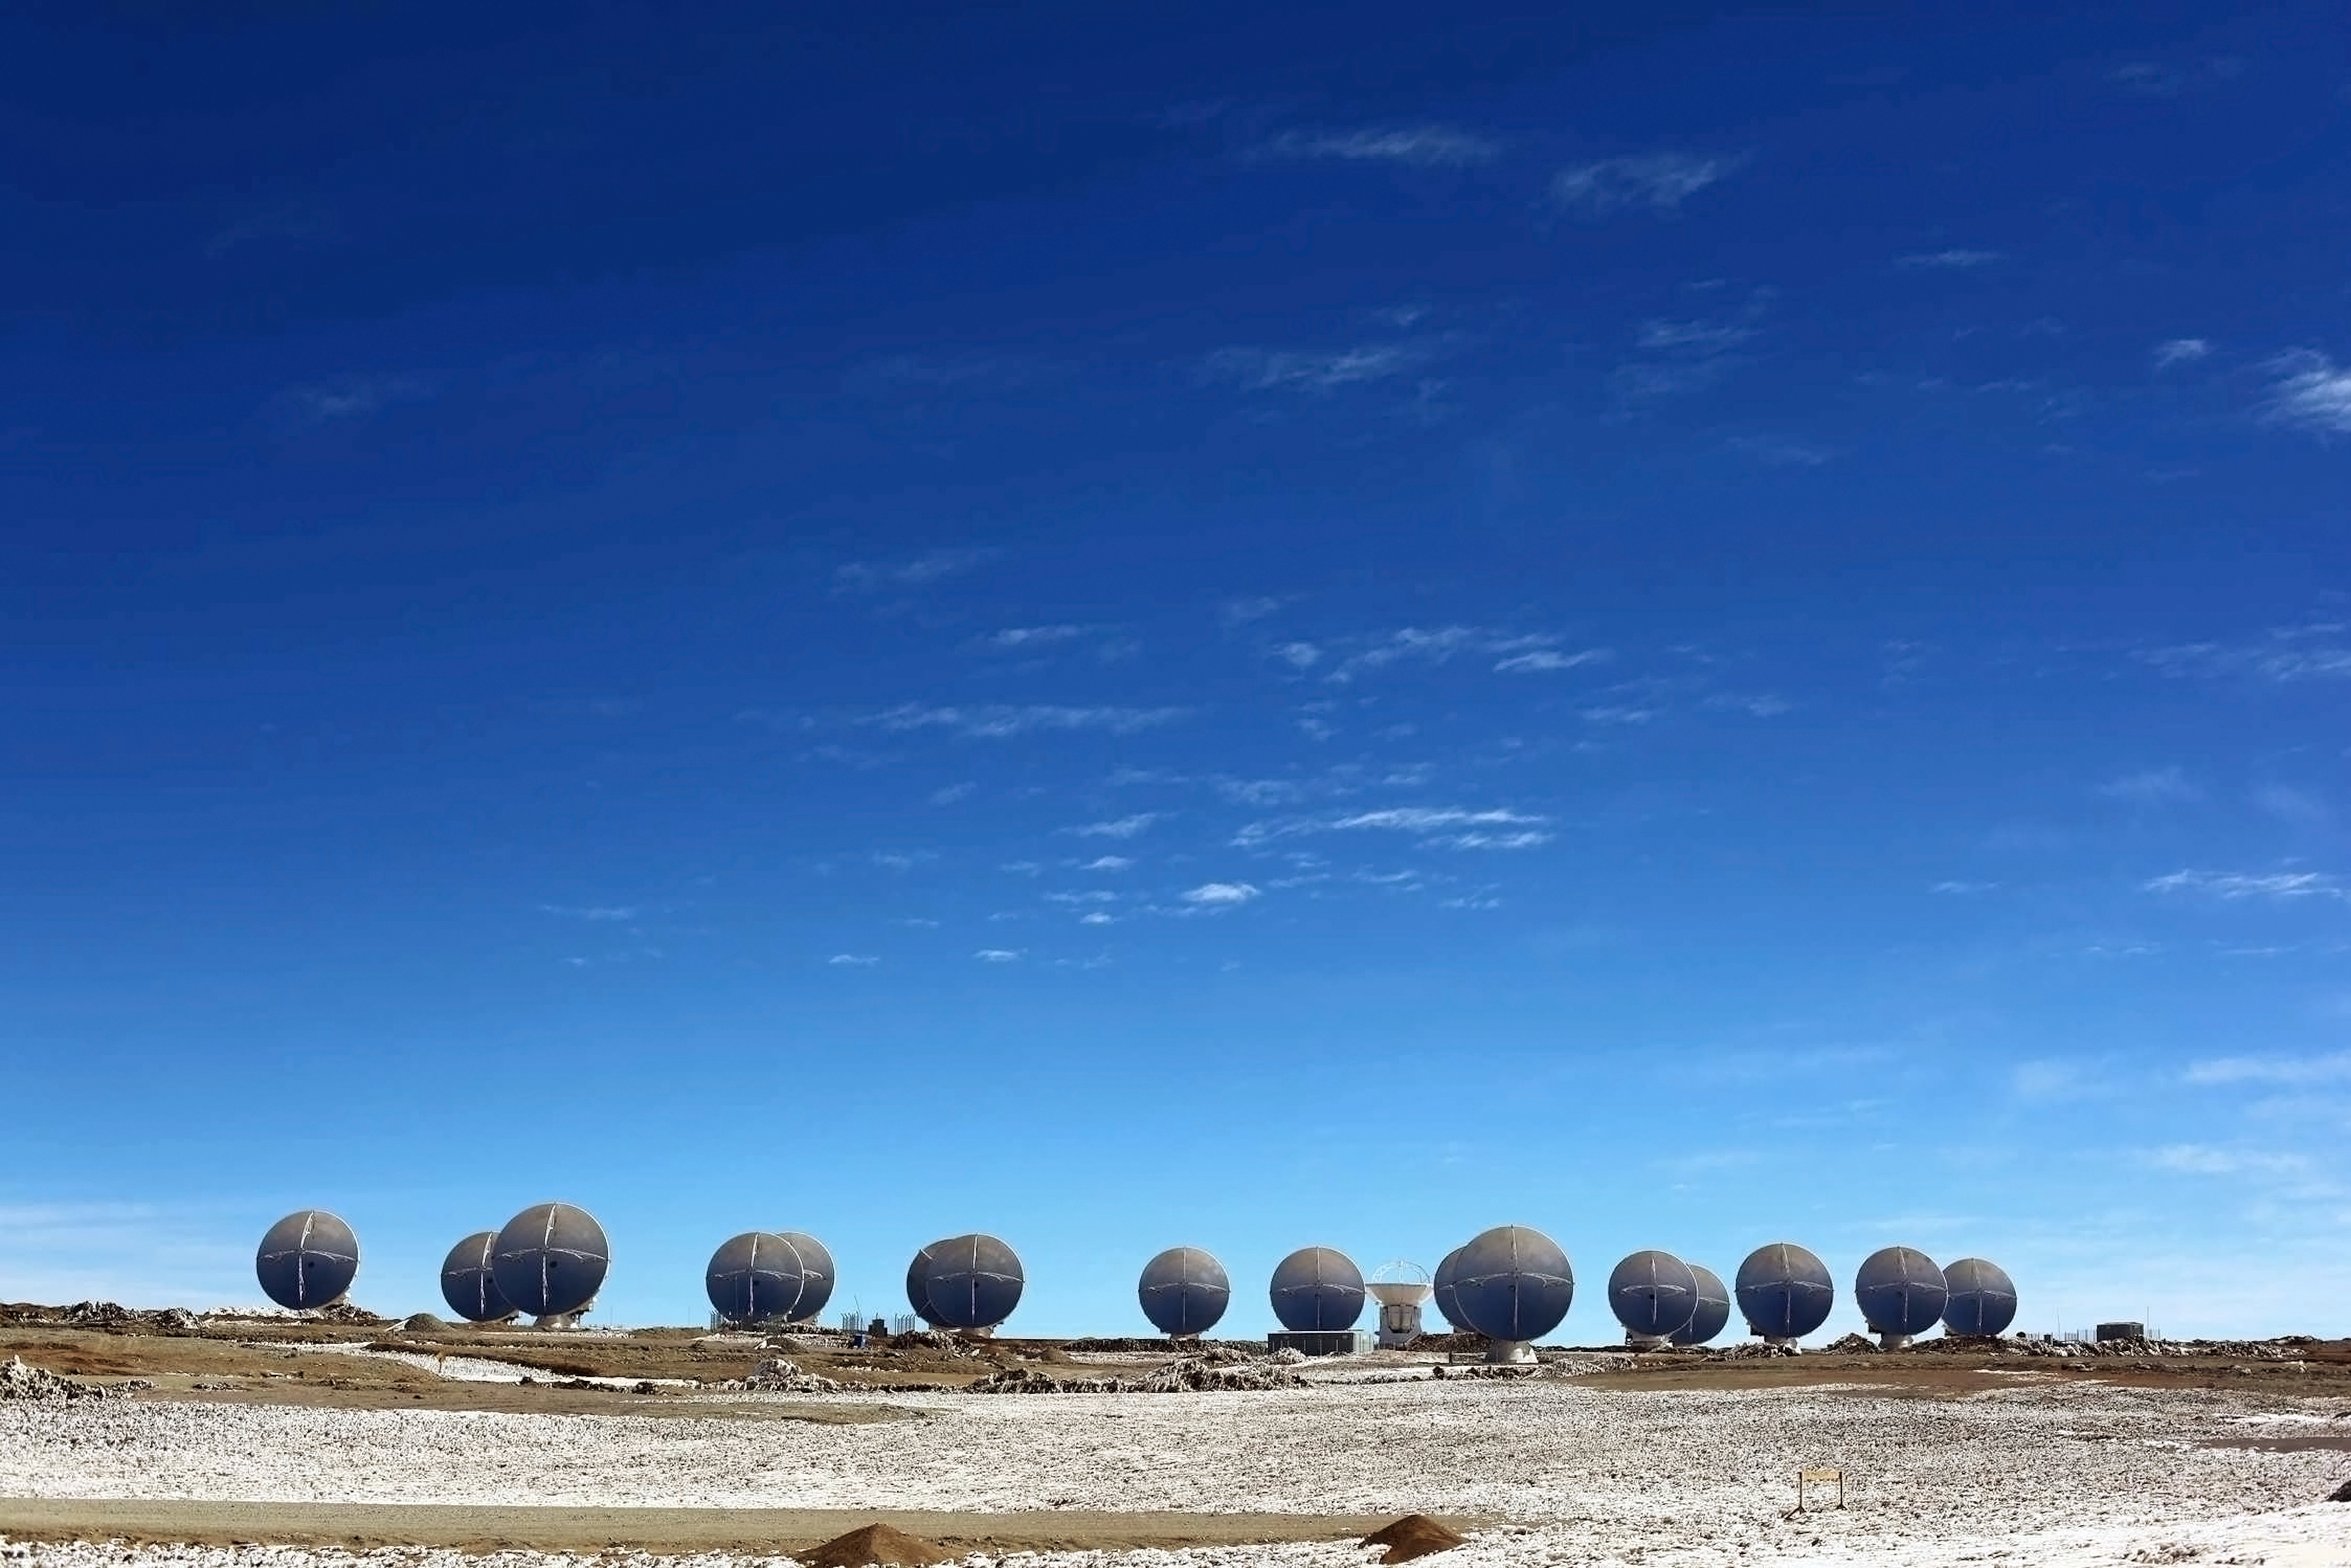

ALMA antennae

Pictured here are 17 of the Atacama Large Millimeter/submillimeter Array (ALMA)'s 66 high-precision antennae. ALMA sits high on the Chajnantor plateau in the Chilean Andes and can study light from some of the coldest objects in the Universe.

Credit: ESO